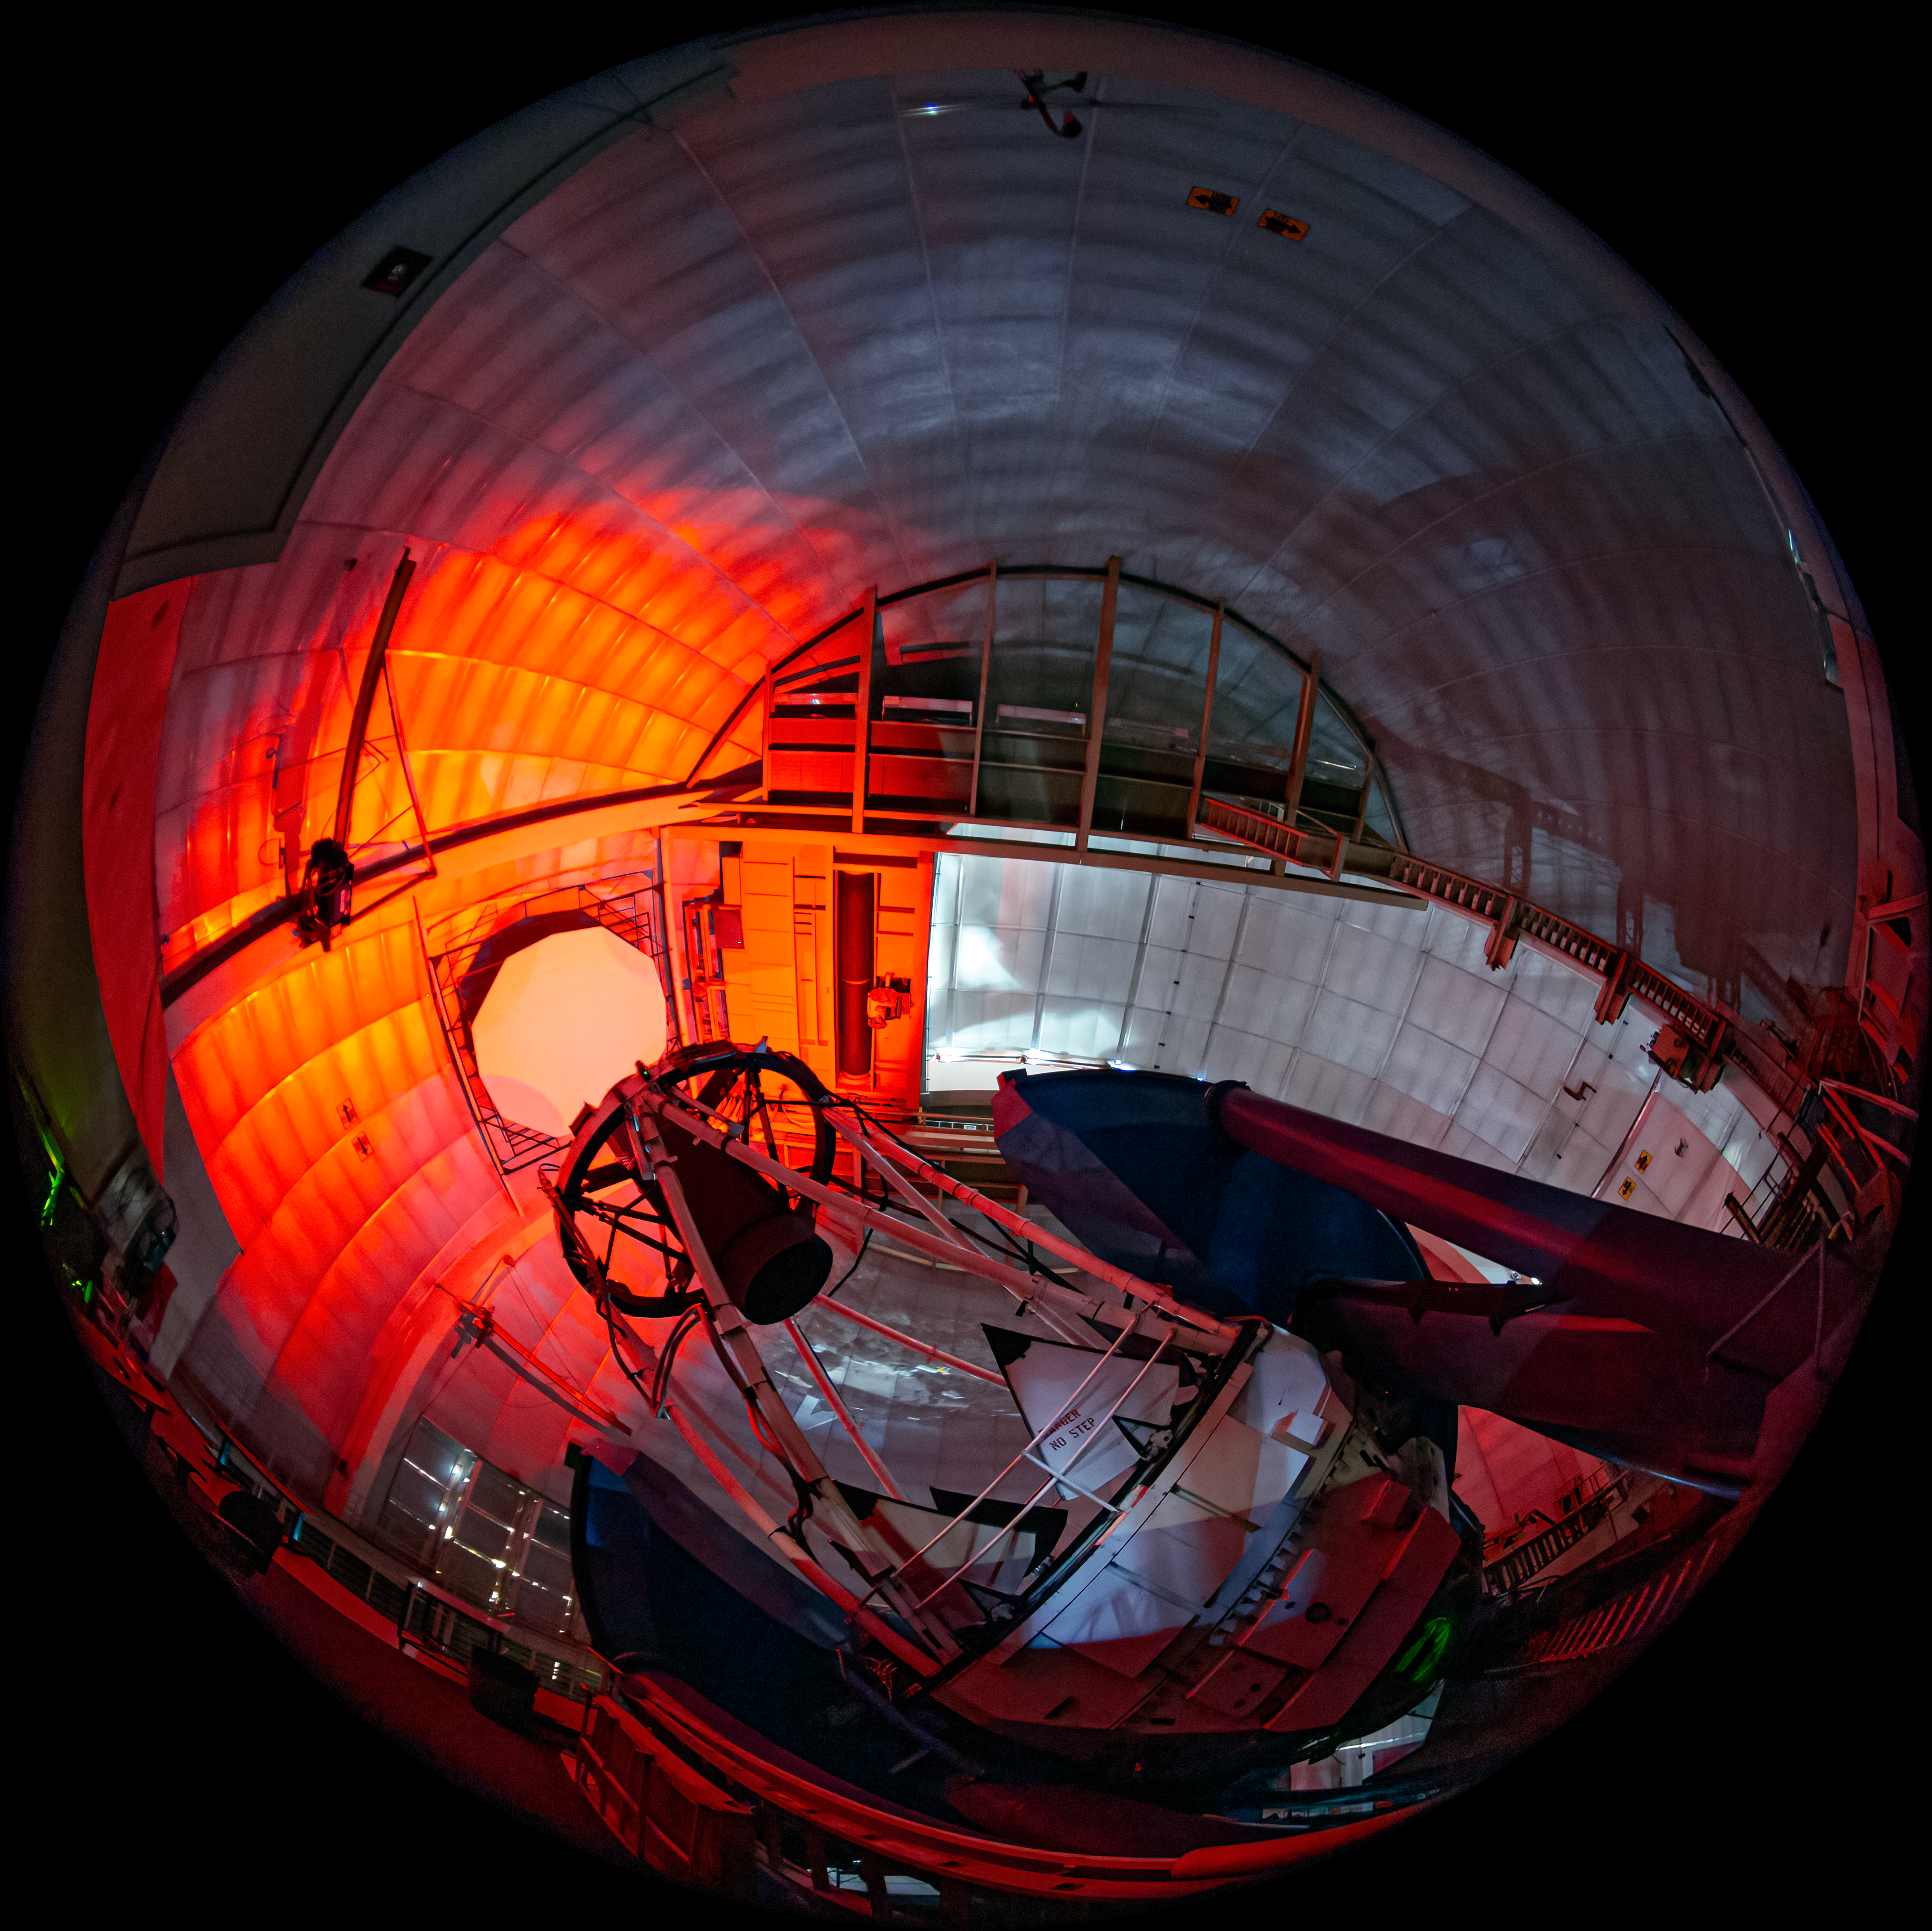

Fulldome View Inside the Dome of the Mayall 4-meter Telescopes at Kitt Peak National Observatory

This image shows the fulldome view inside the Nicholas U. Mayall 4-meter Telescope at Kitt Peak National Observatory (KPNO), a Program of NSF NOIRLab. Visible atop the telescope is the Department of Energy’s Dark Energy Spectroscopic Instrument (DESI). DESI, led by the Lawrence Berkeley National Laboratory, is the most powerful multi-object survey spectrograph in the world. With its 5000 fiber-optic ‘eyes’ that feed an array of ten high-efficiency spectrographs, DESI is aimed at measuring the effect of dark energy on the expansion of the Universe. By analyzing the gravitational clustering of galaxies, quasars, and intergalactic gas clouds, DESI will derive the most precise constraints on the nature of dark energy.

Credit: DESI/Fiske Planetarium/LBL